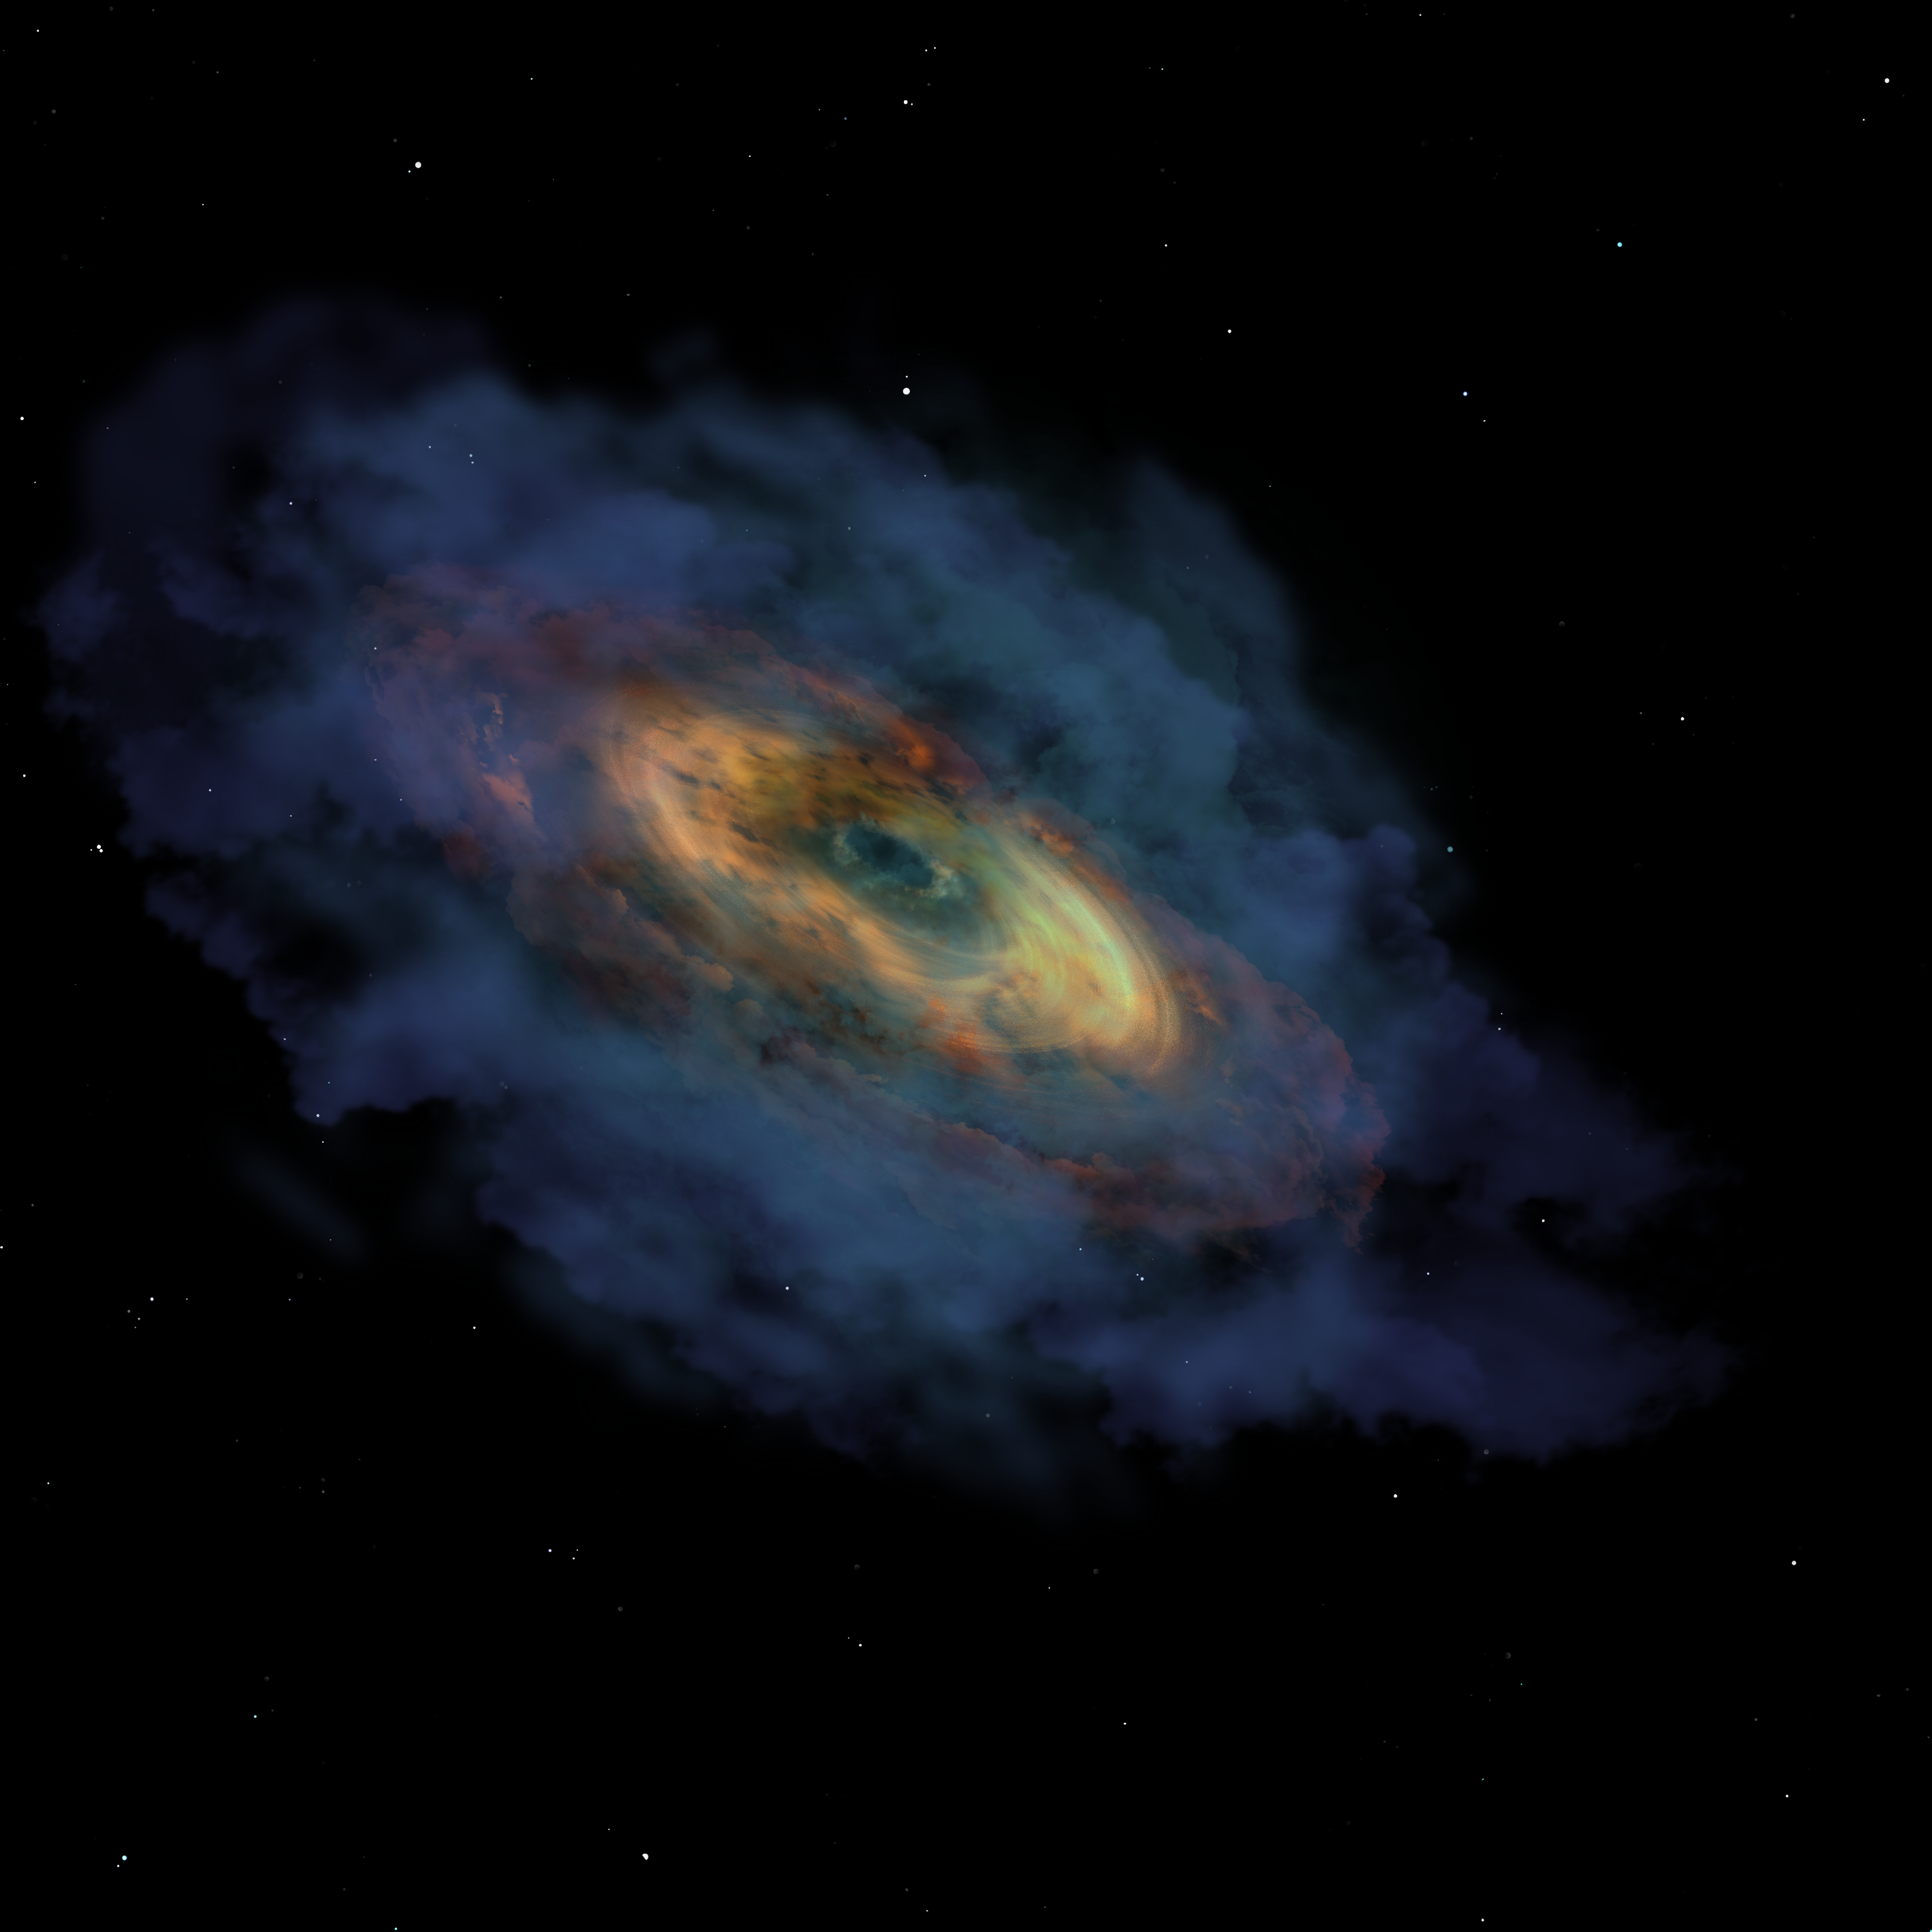

Seed Black Hole, 100 Million Years after the Big Bang

An artist’s impression of the formation of quasar Pōniuāʻena, starting with a seed black hole, 100 million years after the Big Bang. Astronomers discovered this, the second most distant quasar ever found, using the international Gemini Observatory and Cerro Tololo Inter-American Observatory (CTIO), Programs of NSF NOIRLab. It is the first quasar to receive an indigenous Hawaiian name.

Credit: International Gemini Observatory/NOIRLab/NSF/AURA/P. Marenfeld